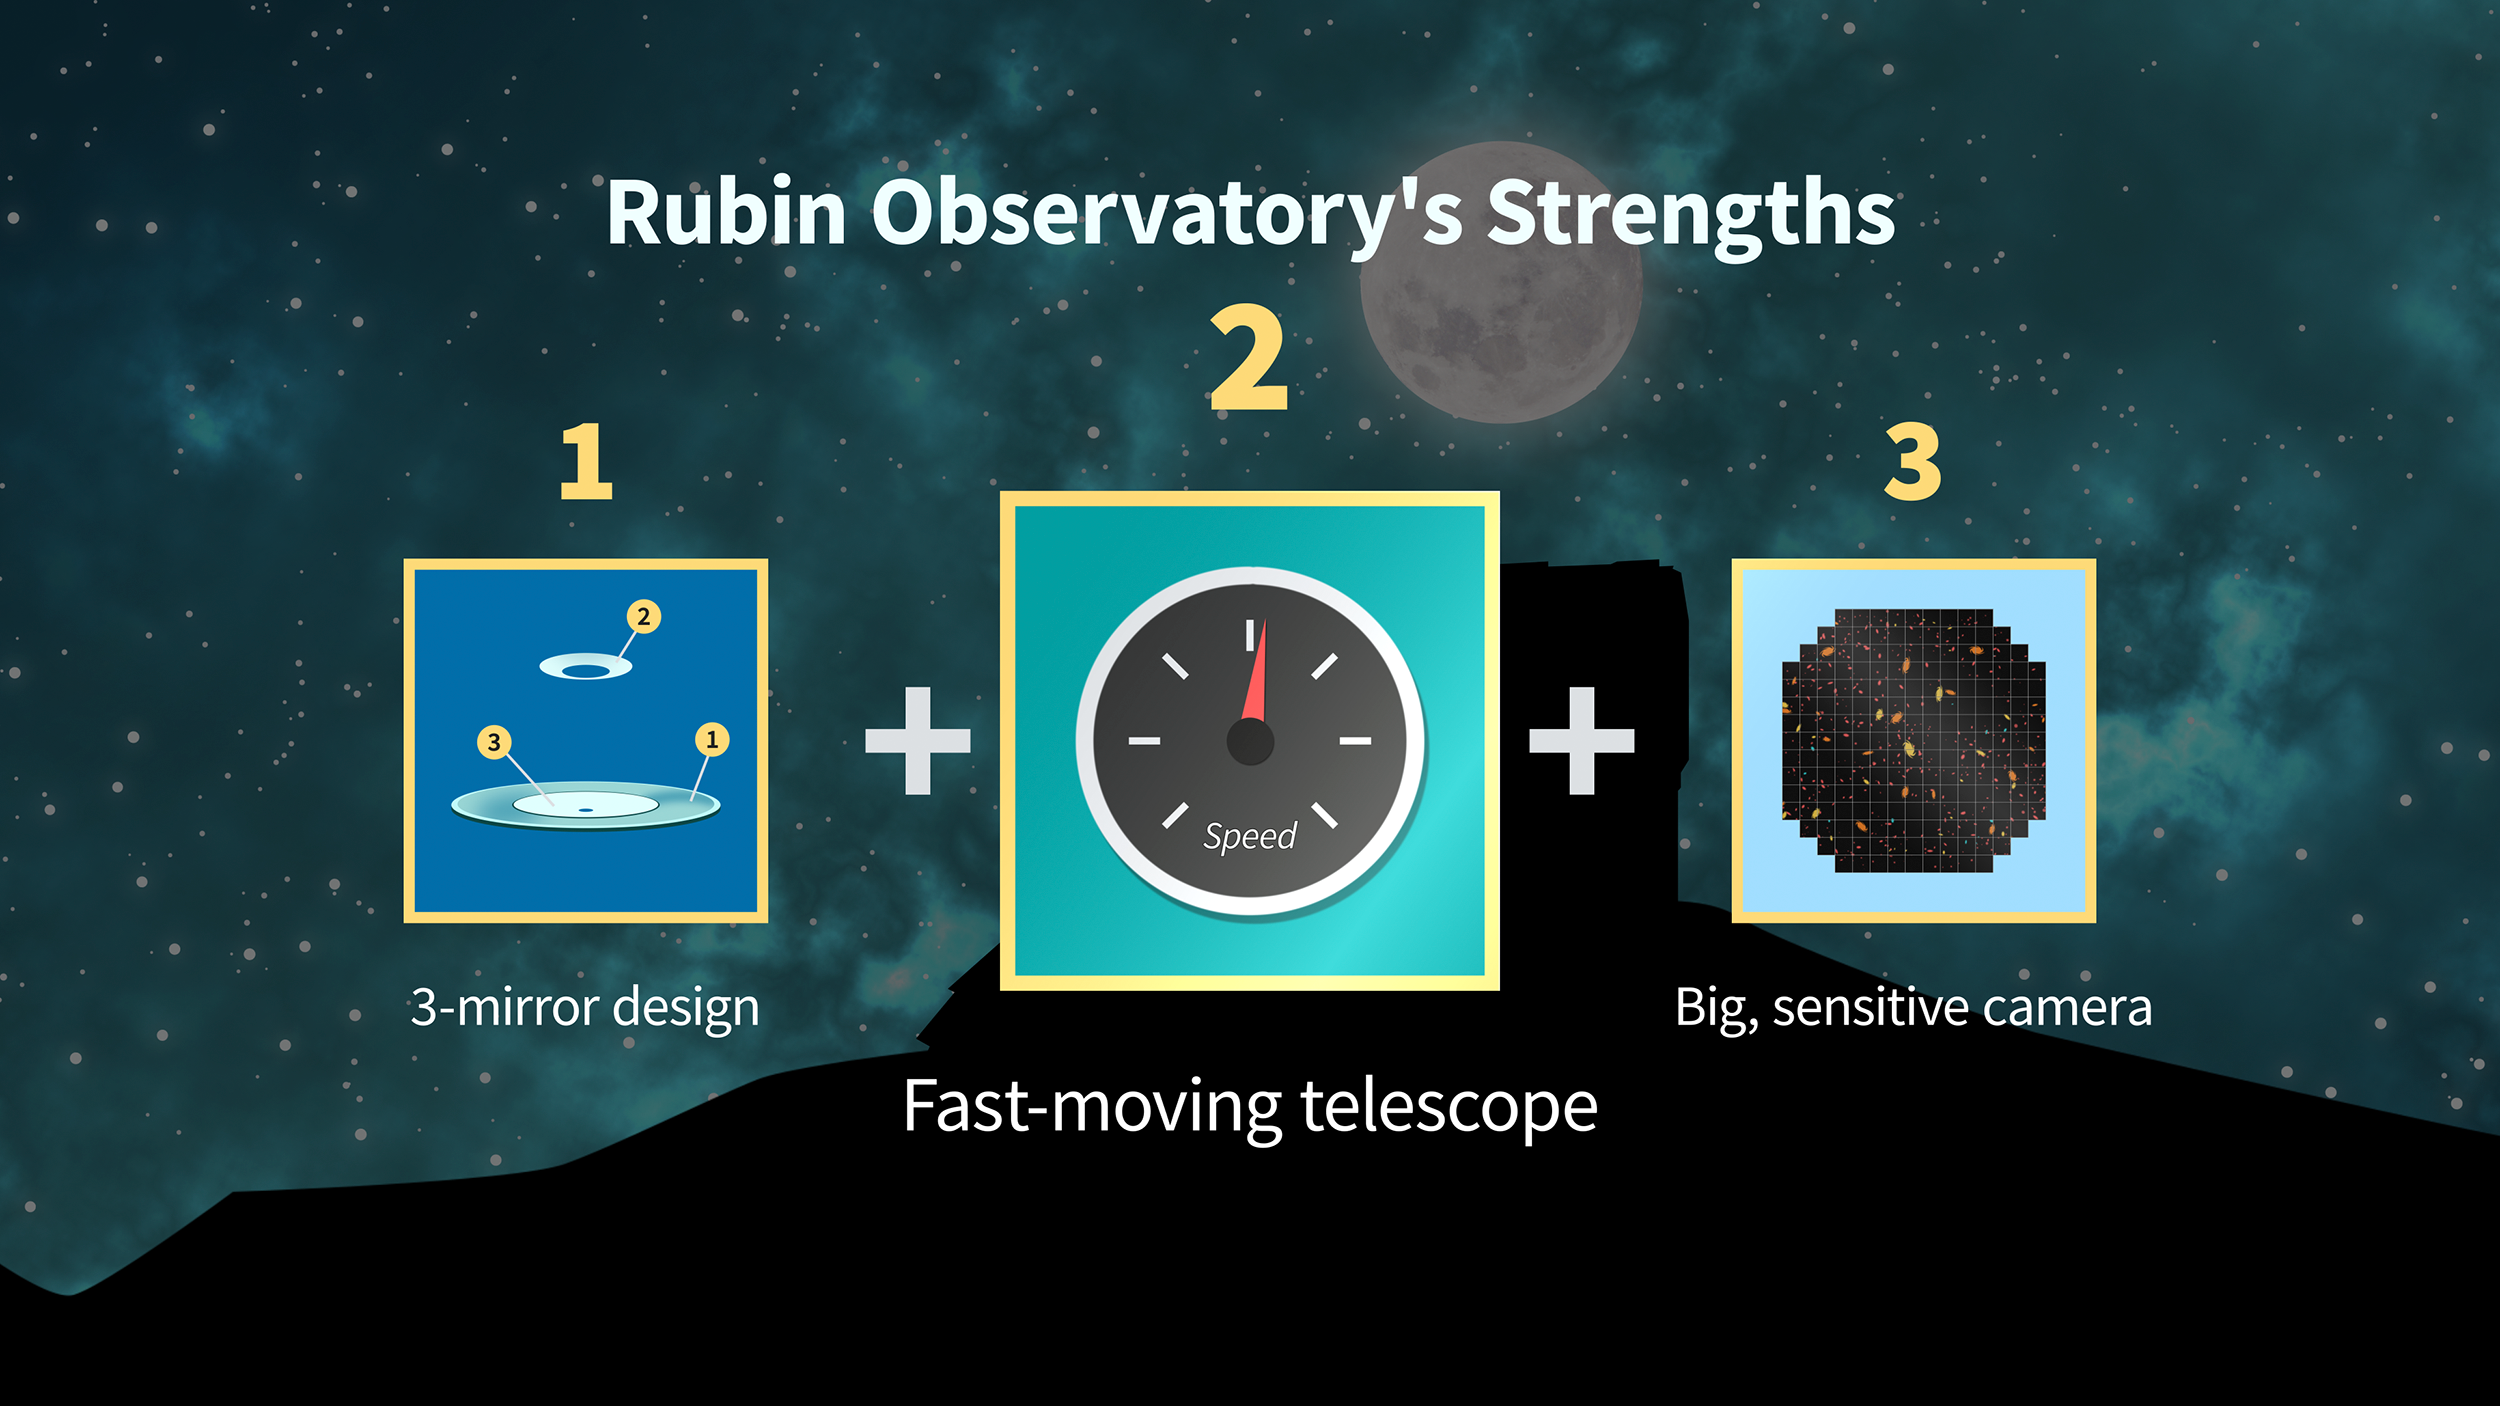

Rubin Strengths Graphic 2

Credit: RubinObs/NOIRLab/SLAC/NSF/DOE/AURA